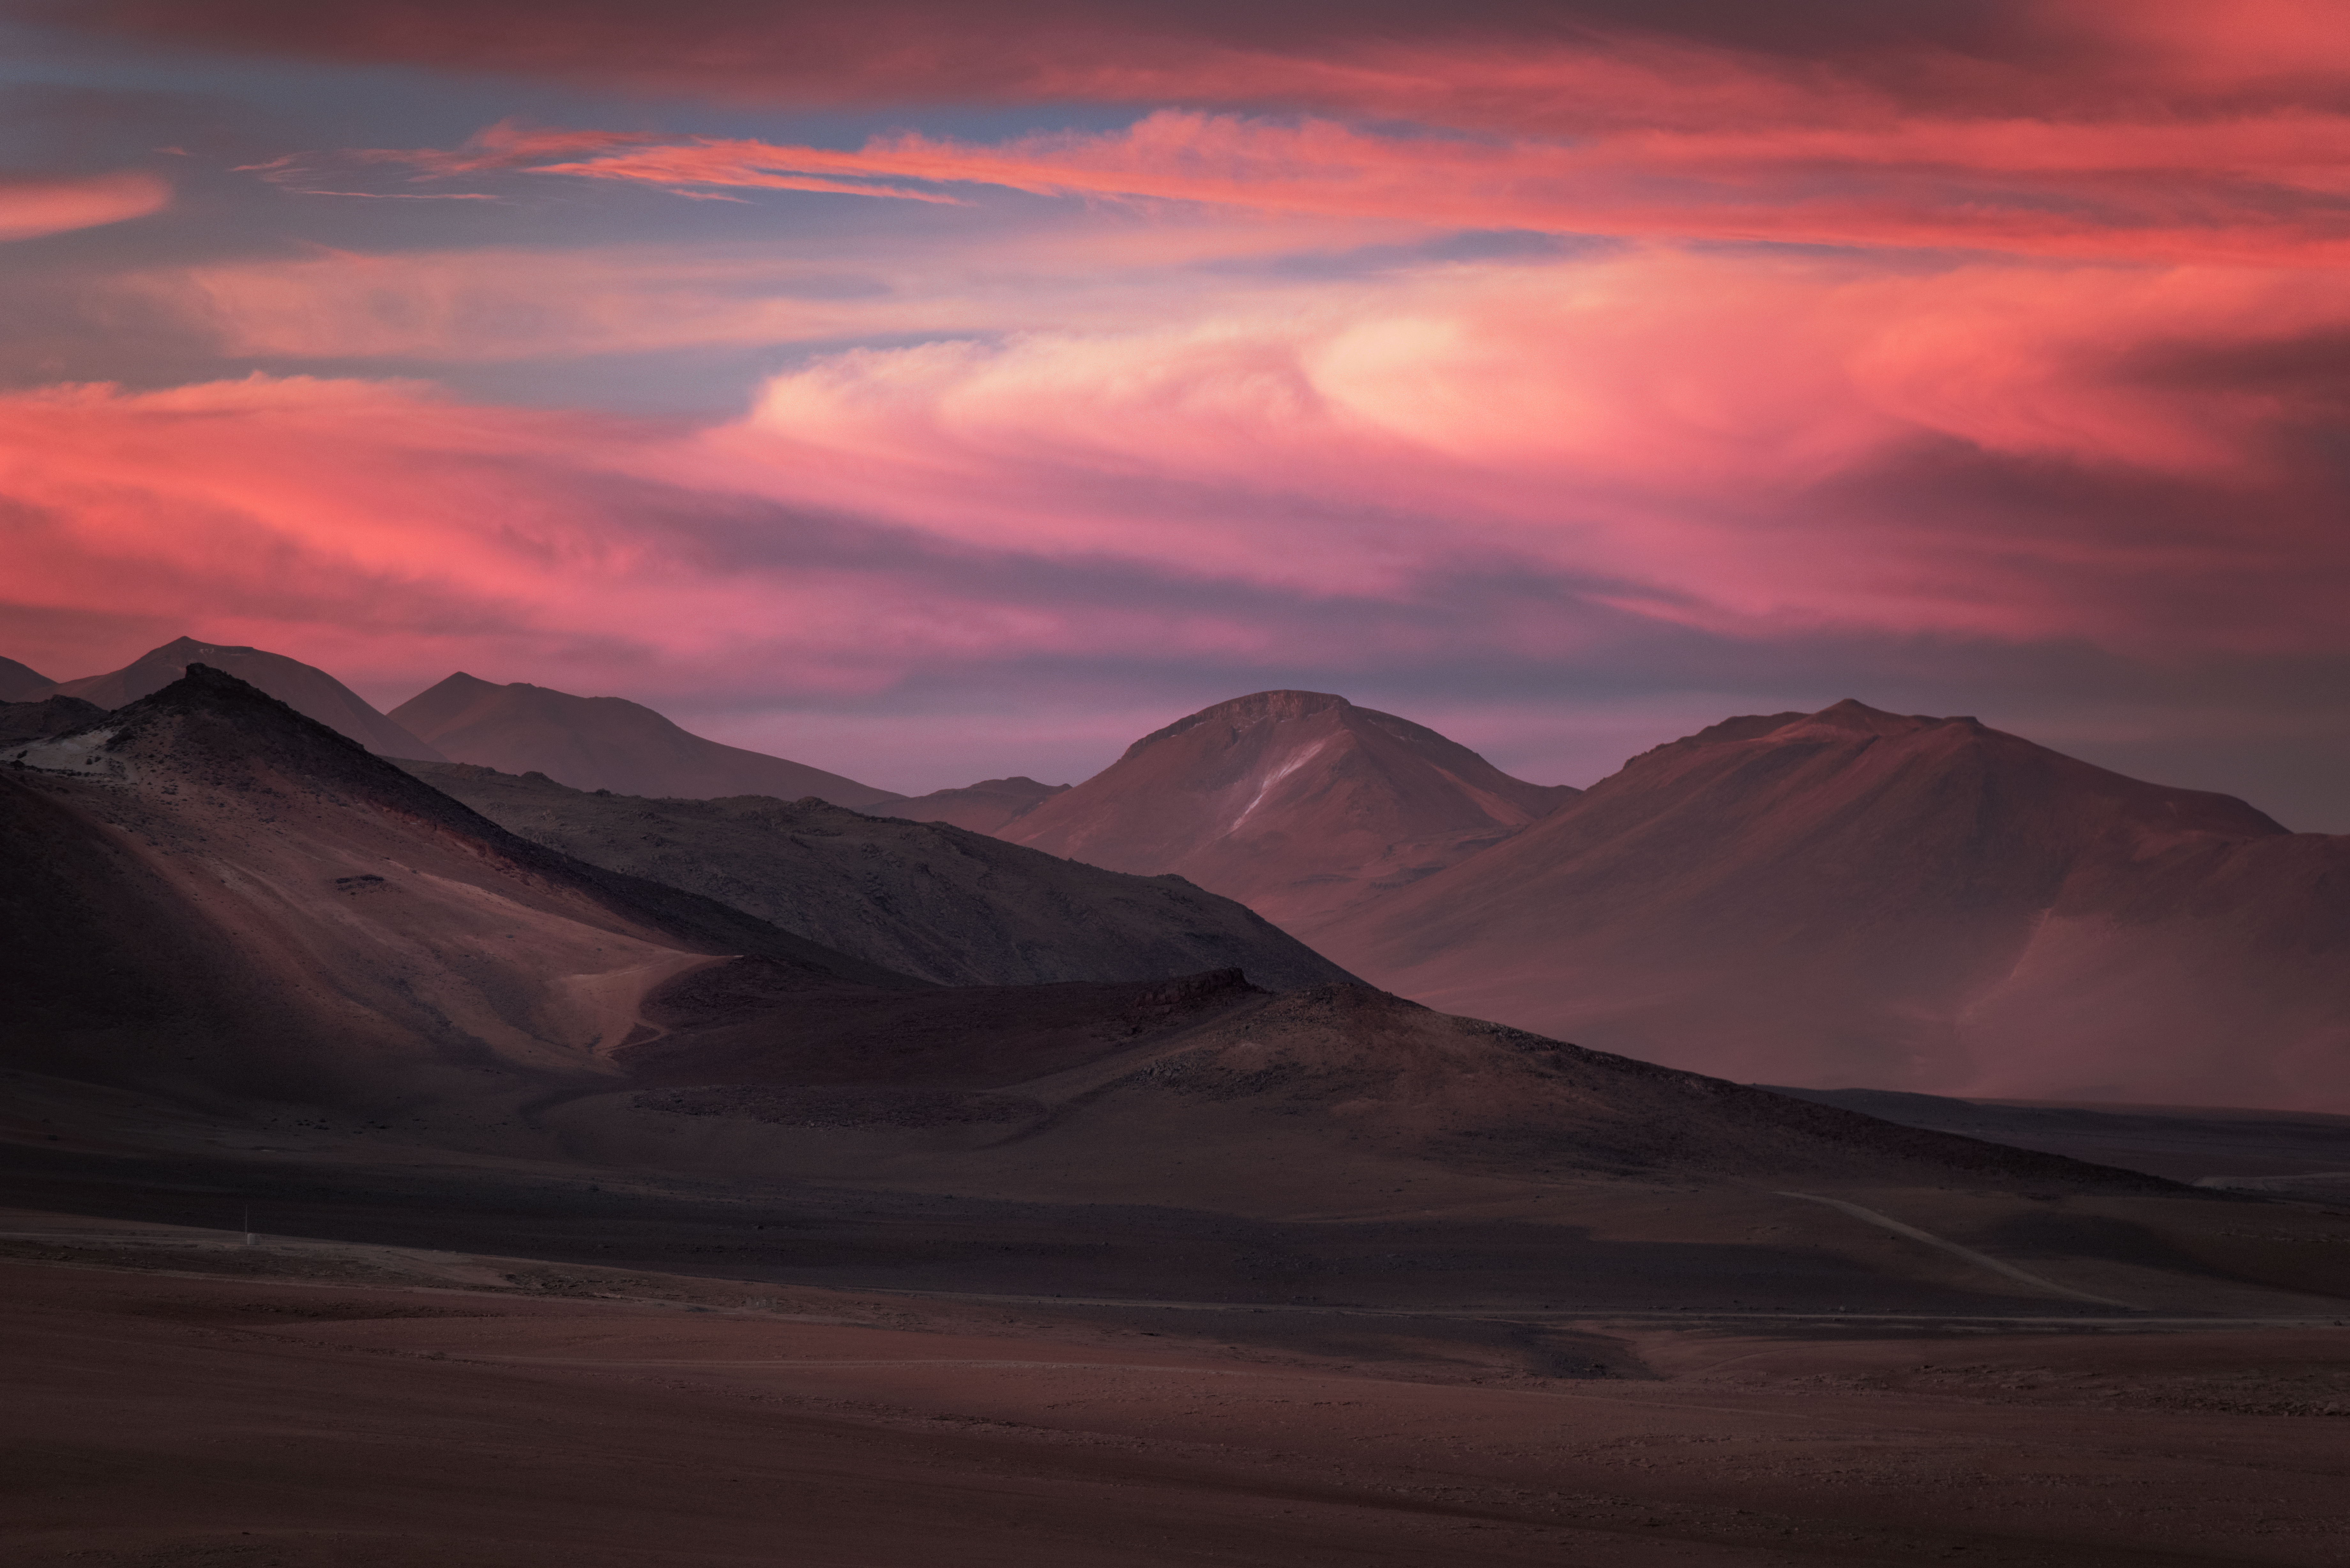

Mountains of ALMA

While inhospitable to humans, Chajnantor plateau in northern Chile is the perfect place for millimetre/submillimetre astronomy, such as employed in the Atacama Large Millimetre/submillietre Array (ALMA).

The extreme 5000-m altitude, combined with the very arid environment, makes for some stunning landscape shots.

Credit: ESO/Y. Beletsky